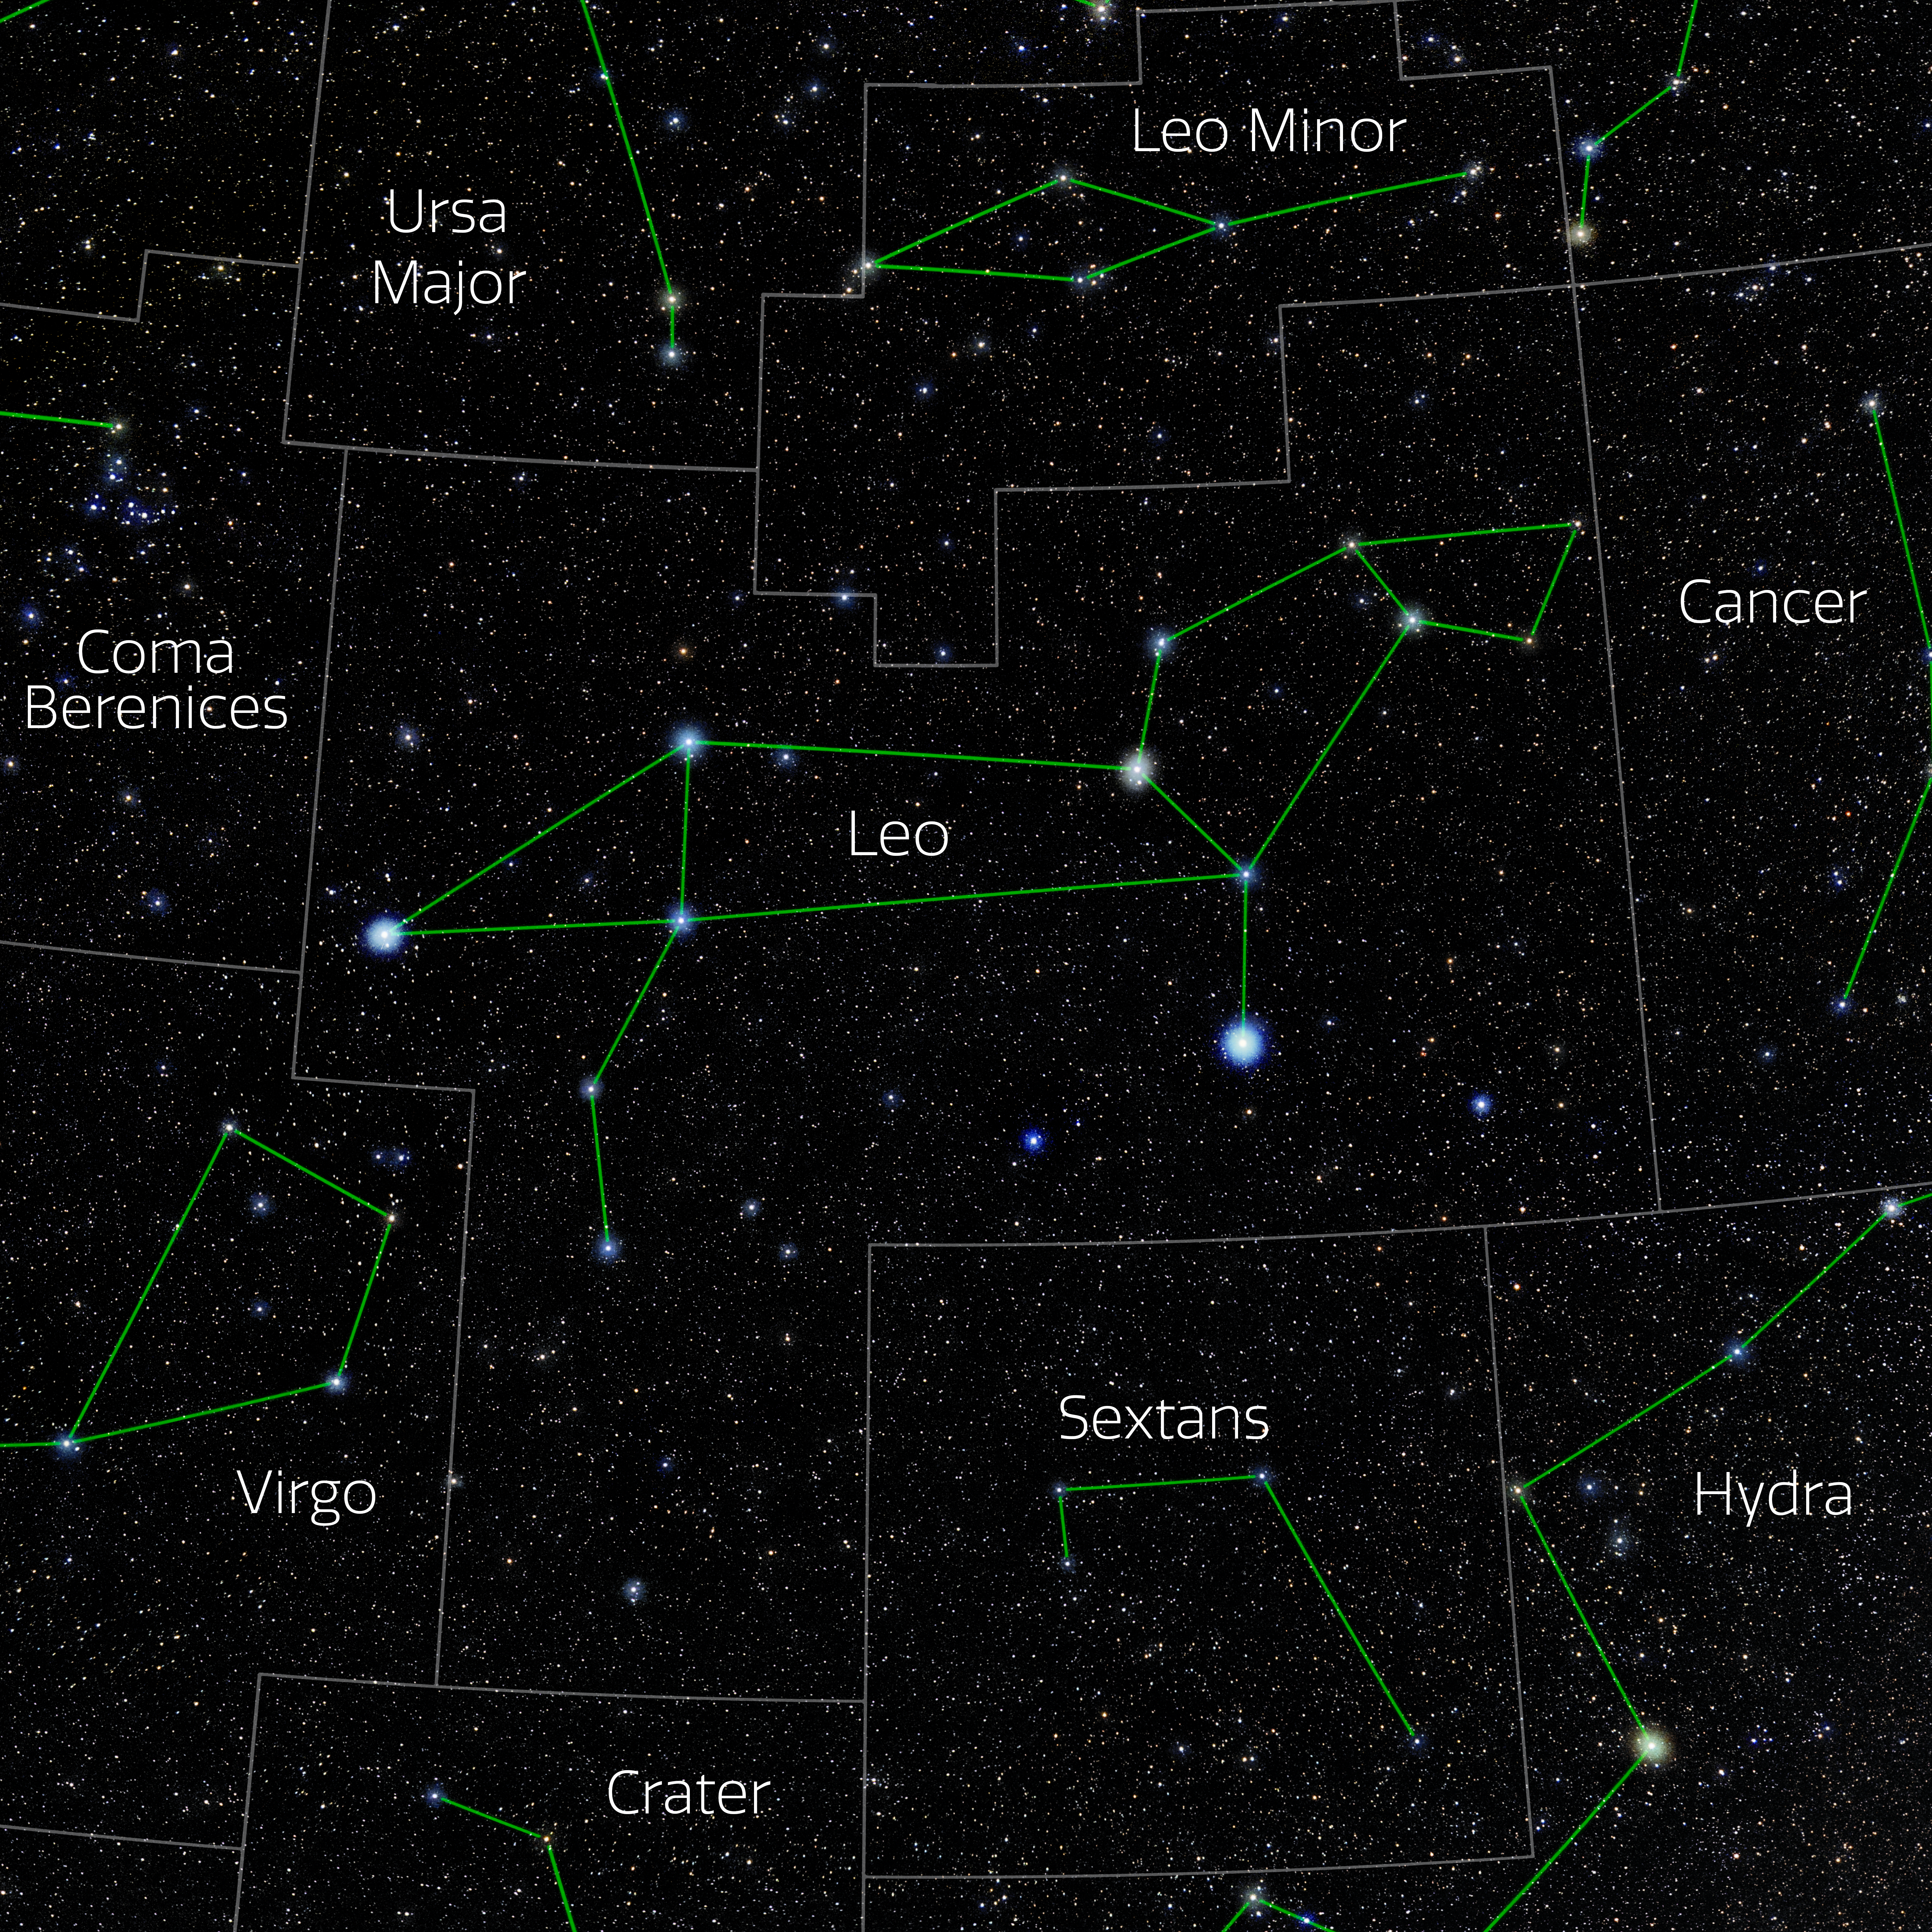

Leo (Annotated)

Photo of the constellation Leo with annotations from IAU and Sky & Telescope. Here is the non-annotated version.

Credit: E. Slawik/NOIRLab/NSF/AURA/M. Zamani